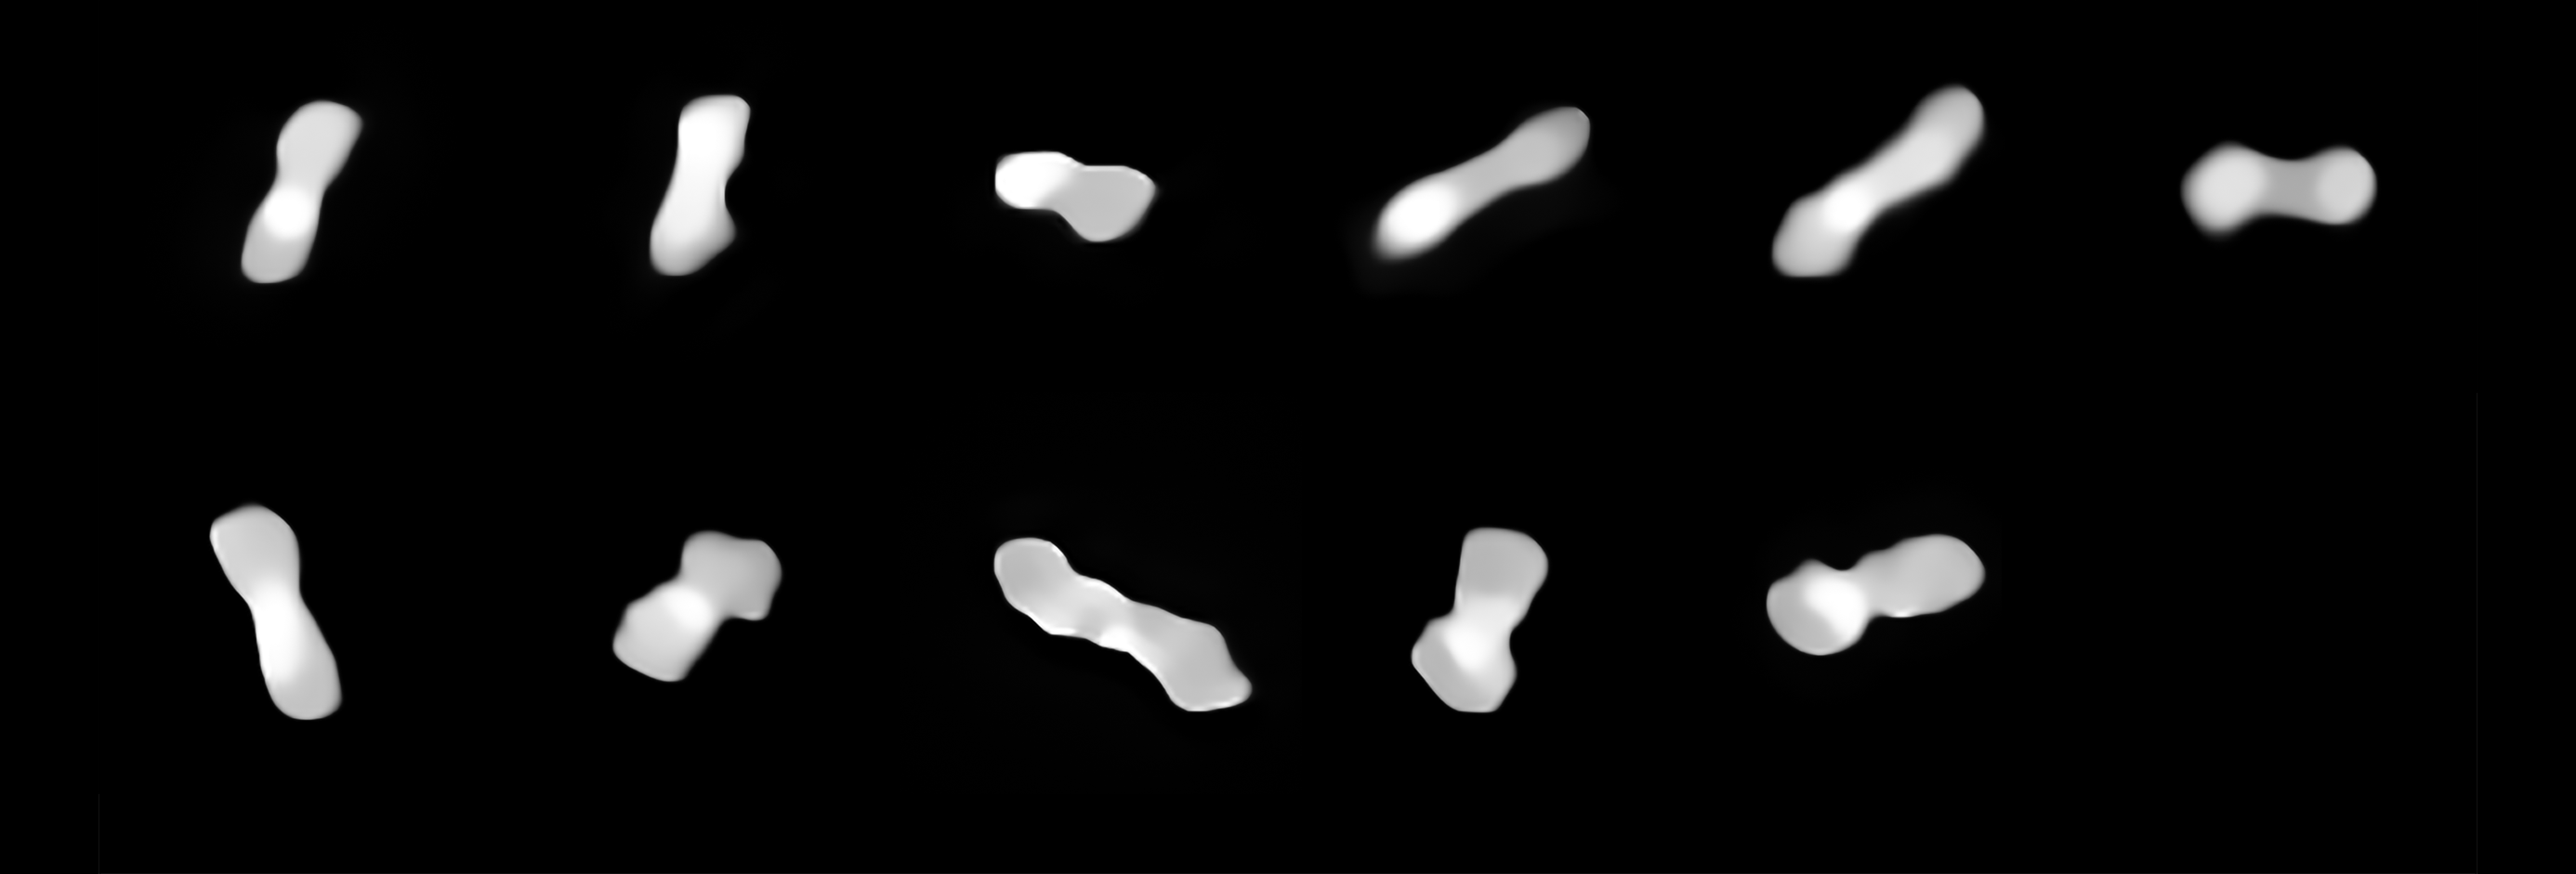

Asteroid Kleopatra from different angles

These eleven images are of the asteroid Kleopatra, viewed at different angles as it rotates. The images were taken at different times between 2017 and 2019 with the Spectro-Polarimetric High-contrast Exoplanet REsearch (SPHERE) instrument on ESO’s VLT.

Kleopatra orbits the Sun in the Asteroid Belt between Mars and Jupiter. Astronomers have called it a “dog-bone asteroid” ever since radar observations around 20 years ago revealed it has two lobes connected by a thick “neck”.

Credit: ESO/Vernazza, Marchis et al./MISTRAL algorithm (ONERA/CNRS)